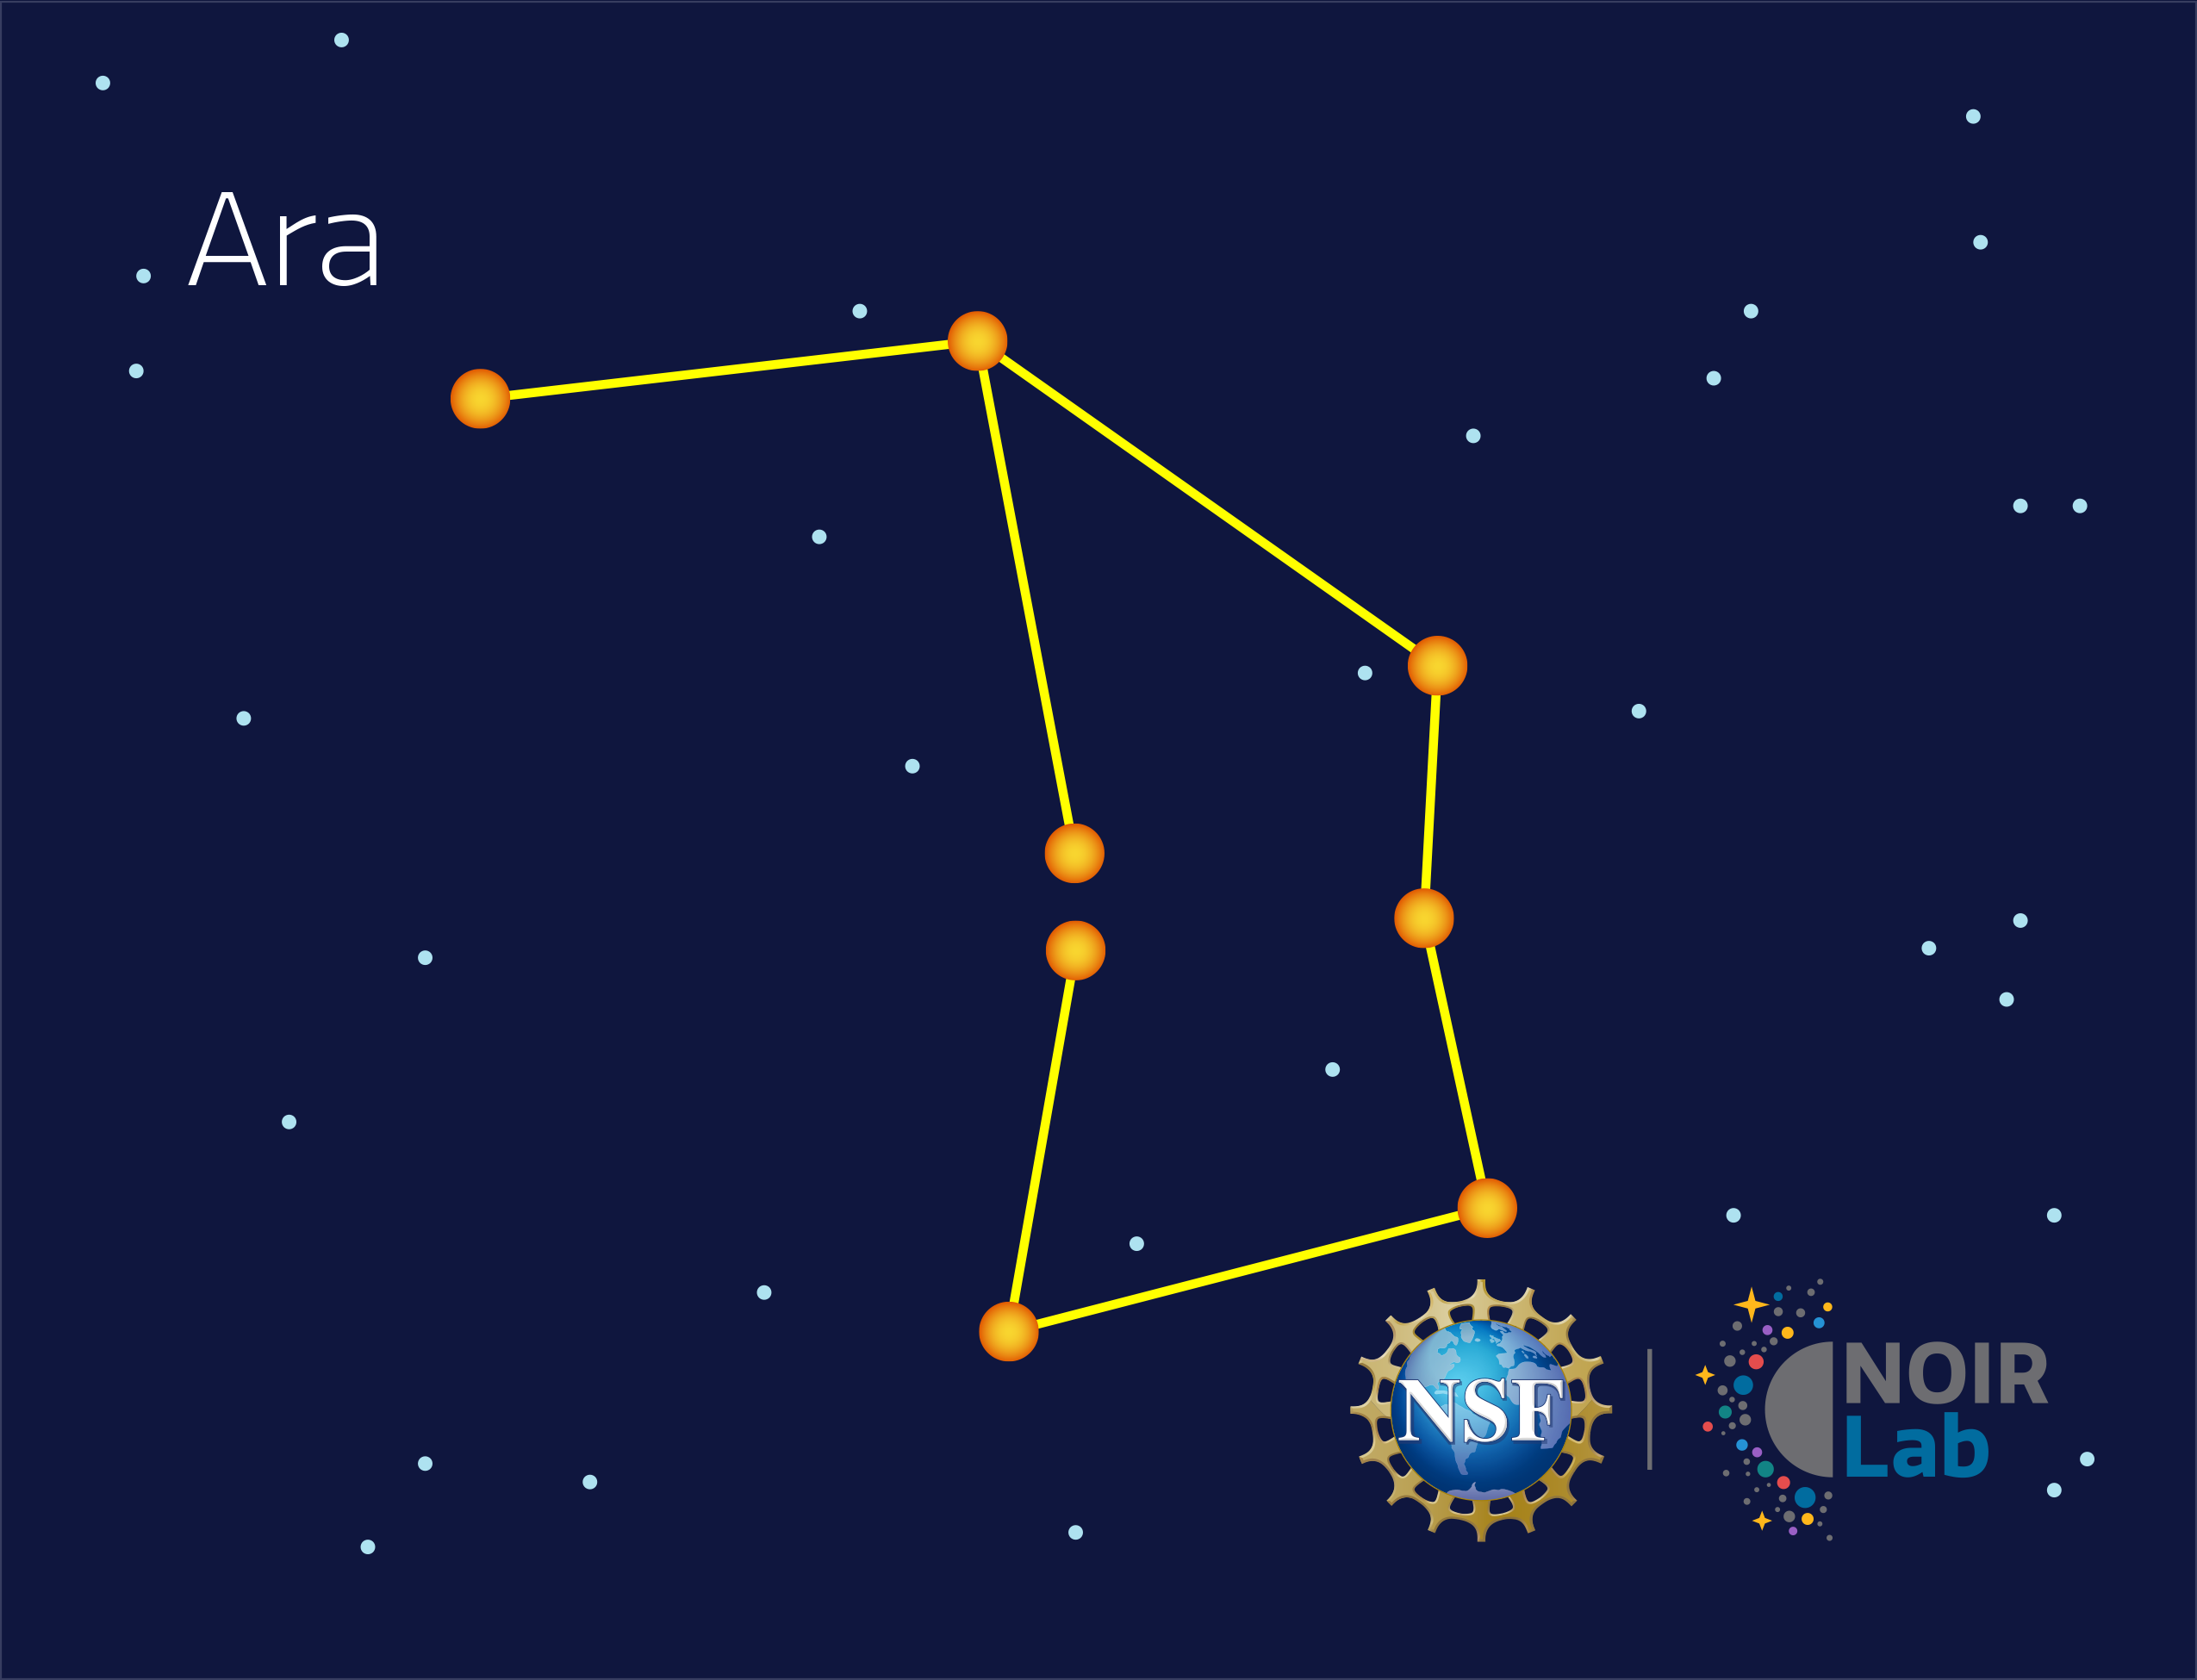

Ara

Credit: NOIRLab